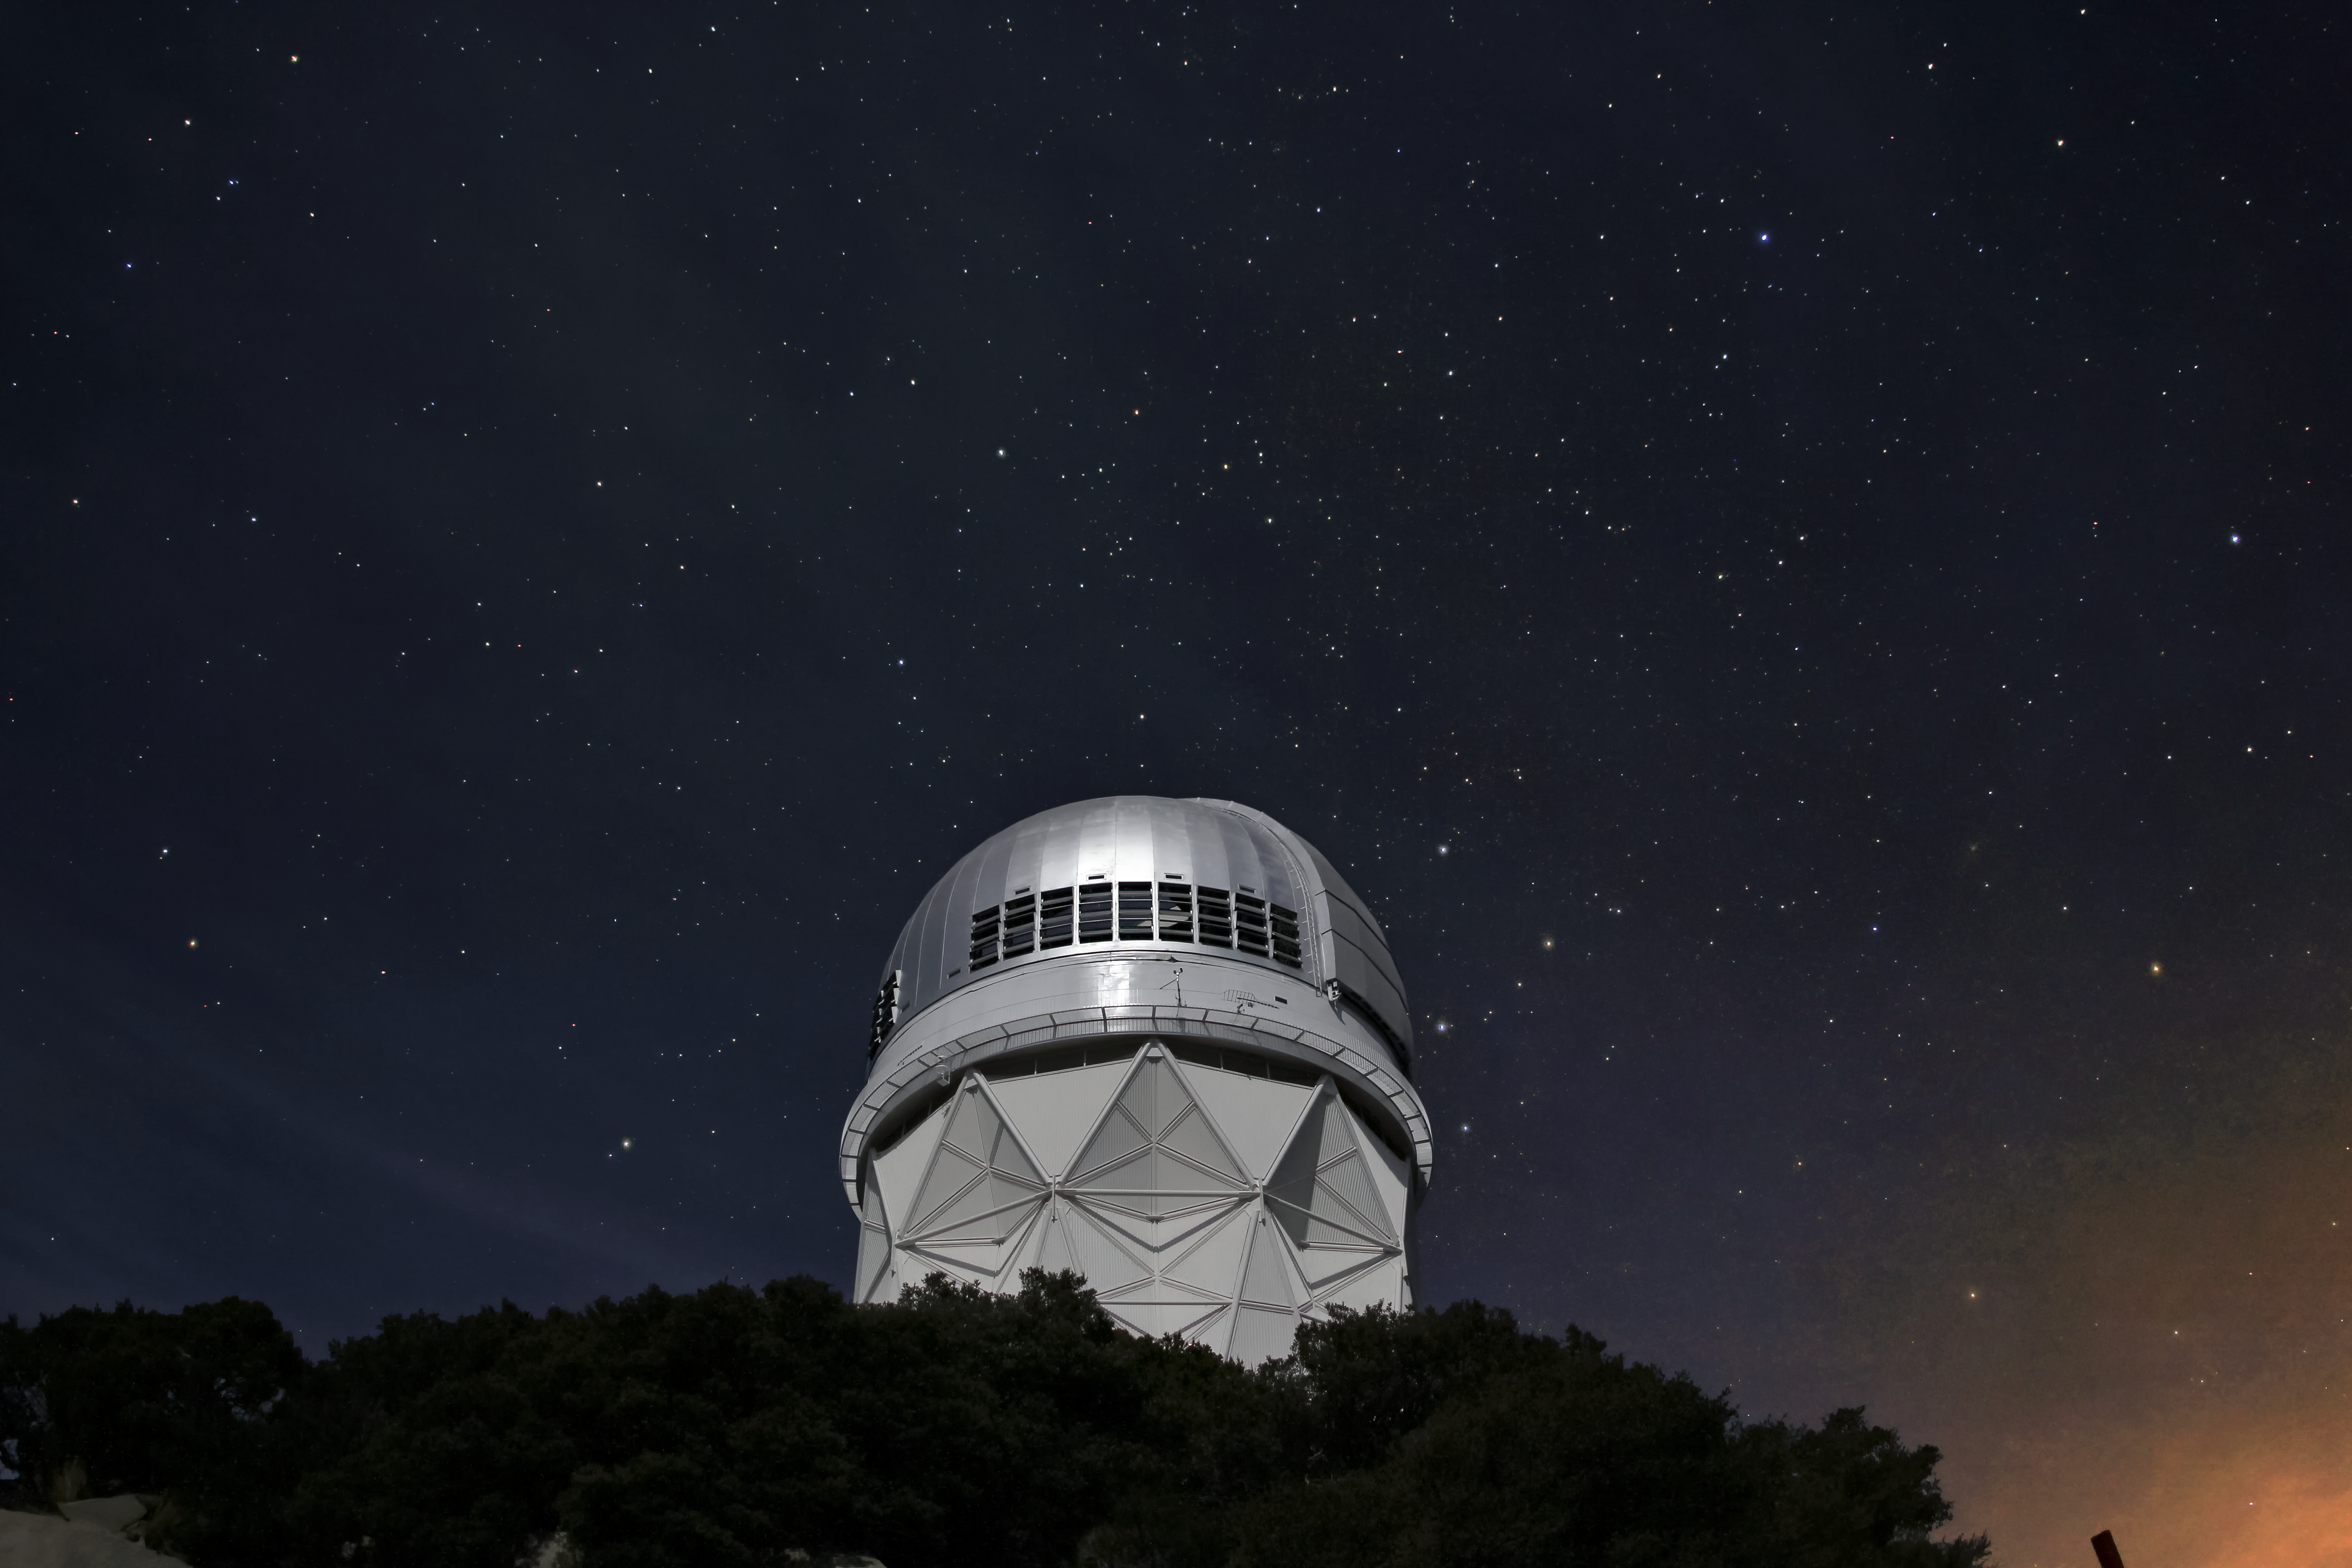

Night Sky Over the Nicholas U. Mayall 4-meter Telescope

Stars over the Mayall 4-meter telescope at Kitt Peak National Observatory near Tucson, AZ.

Credit: KPNO/NOIRLab/NSF/AURA/P. Marenfeld